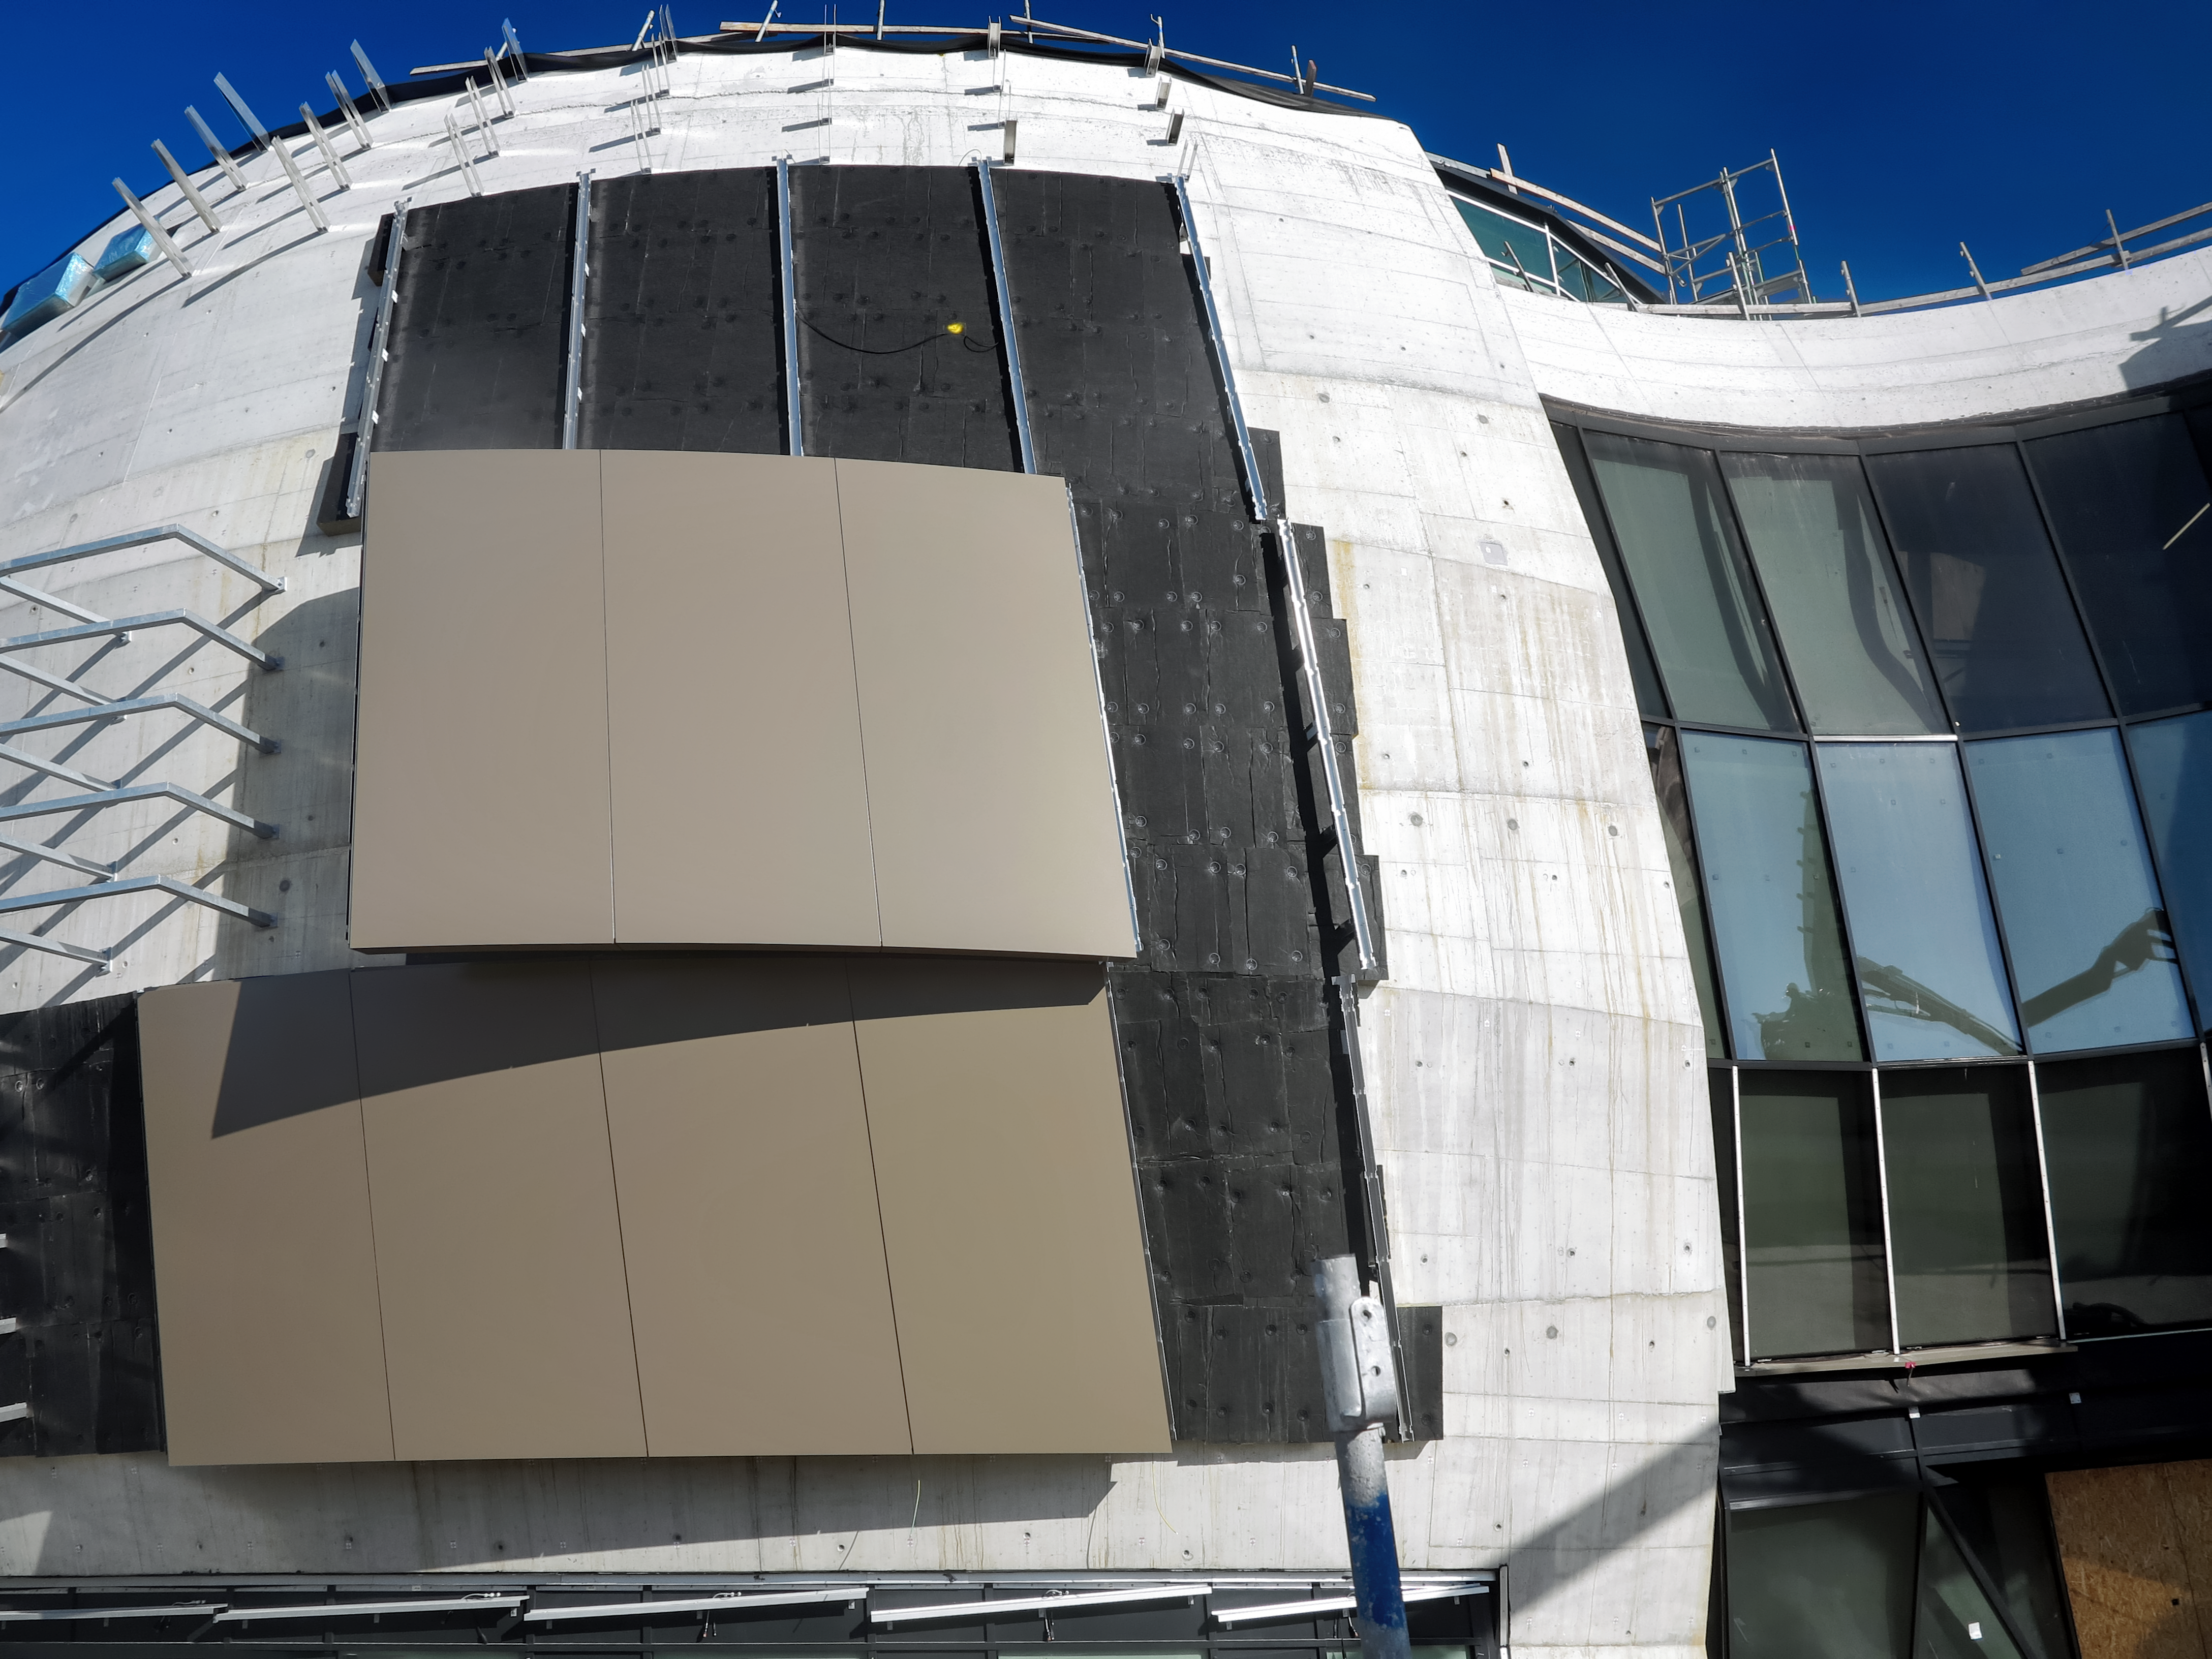

Panel show

Photo taken during the construction of the ESO Supernova Planetarium & Visitor Centre showing the outer panels.

Credit: ESO